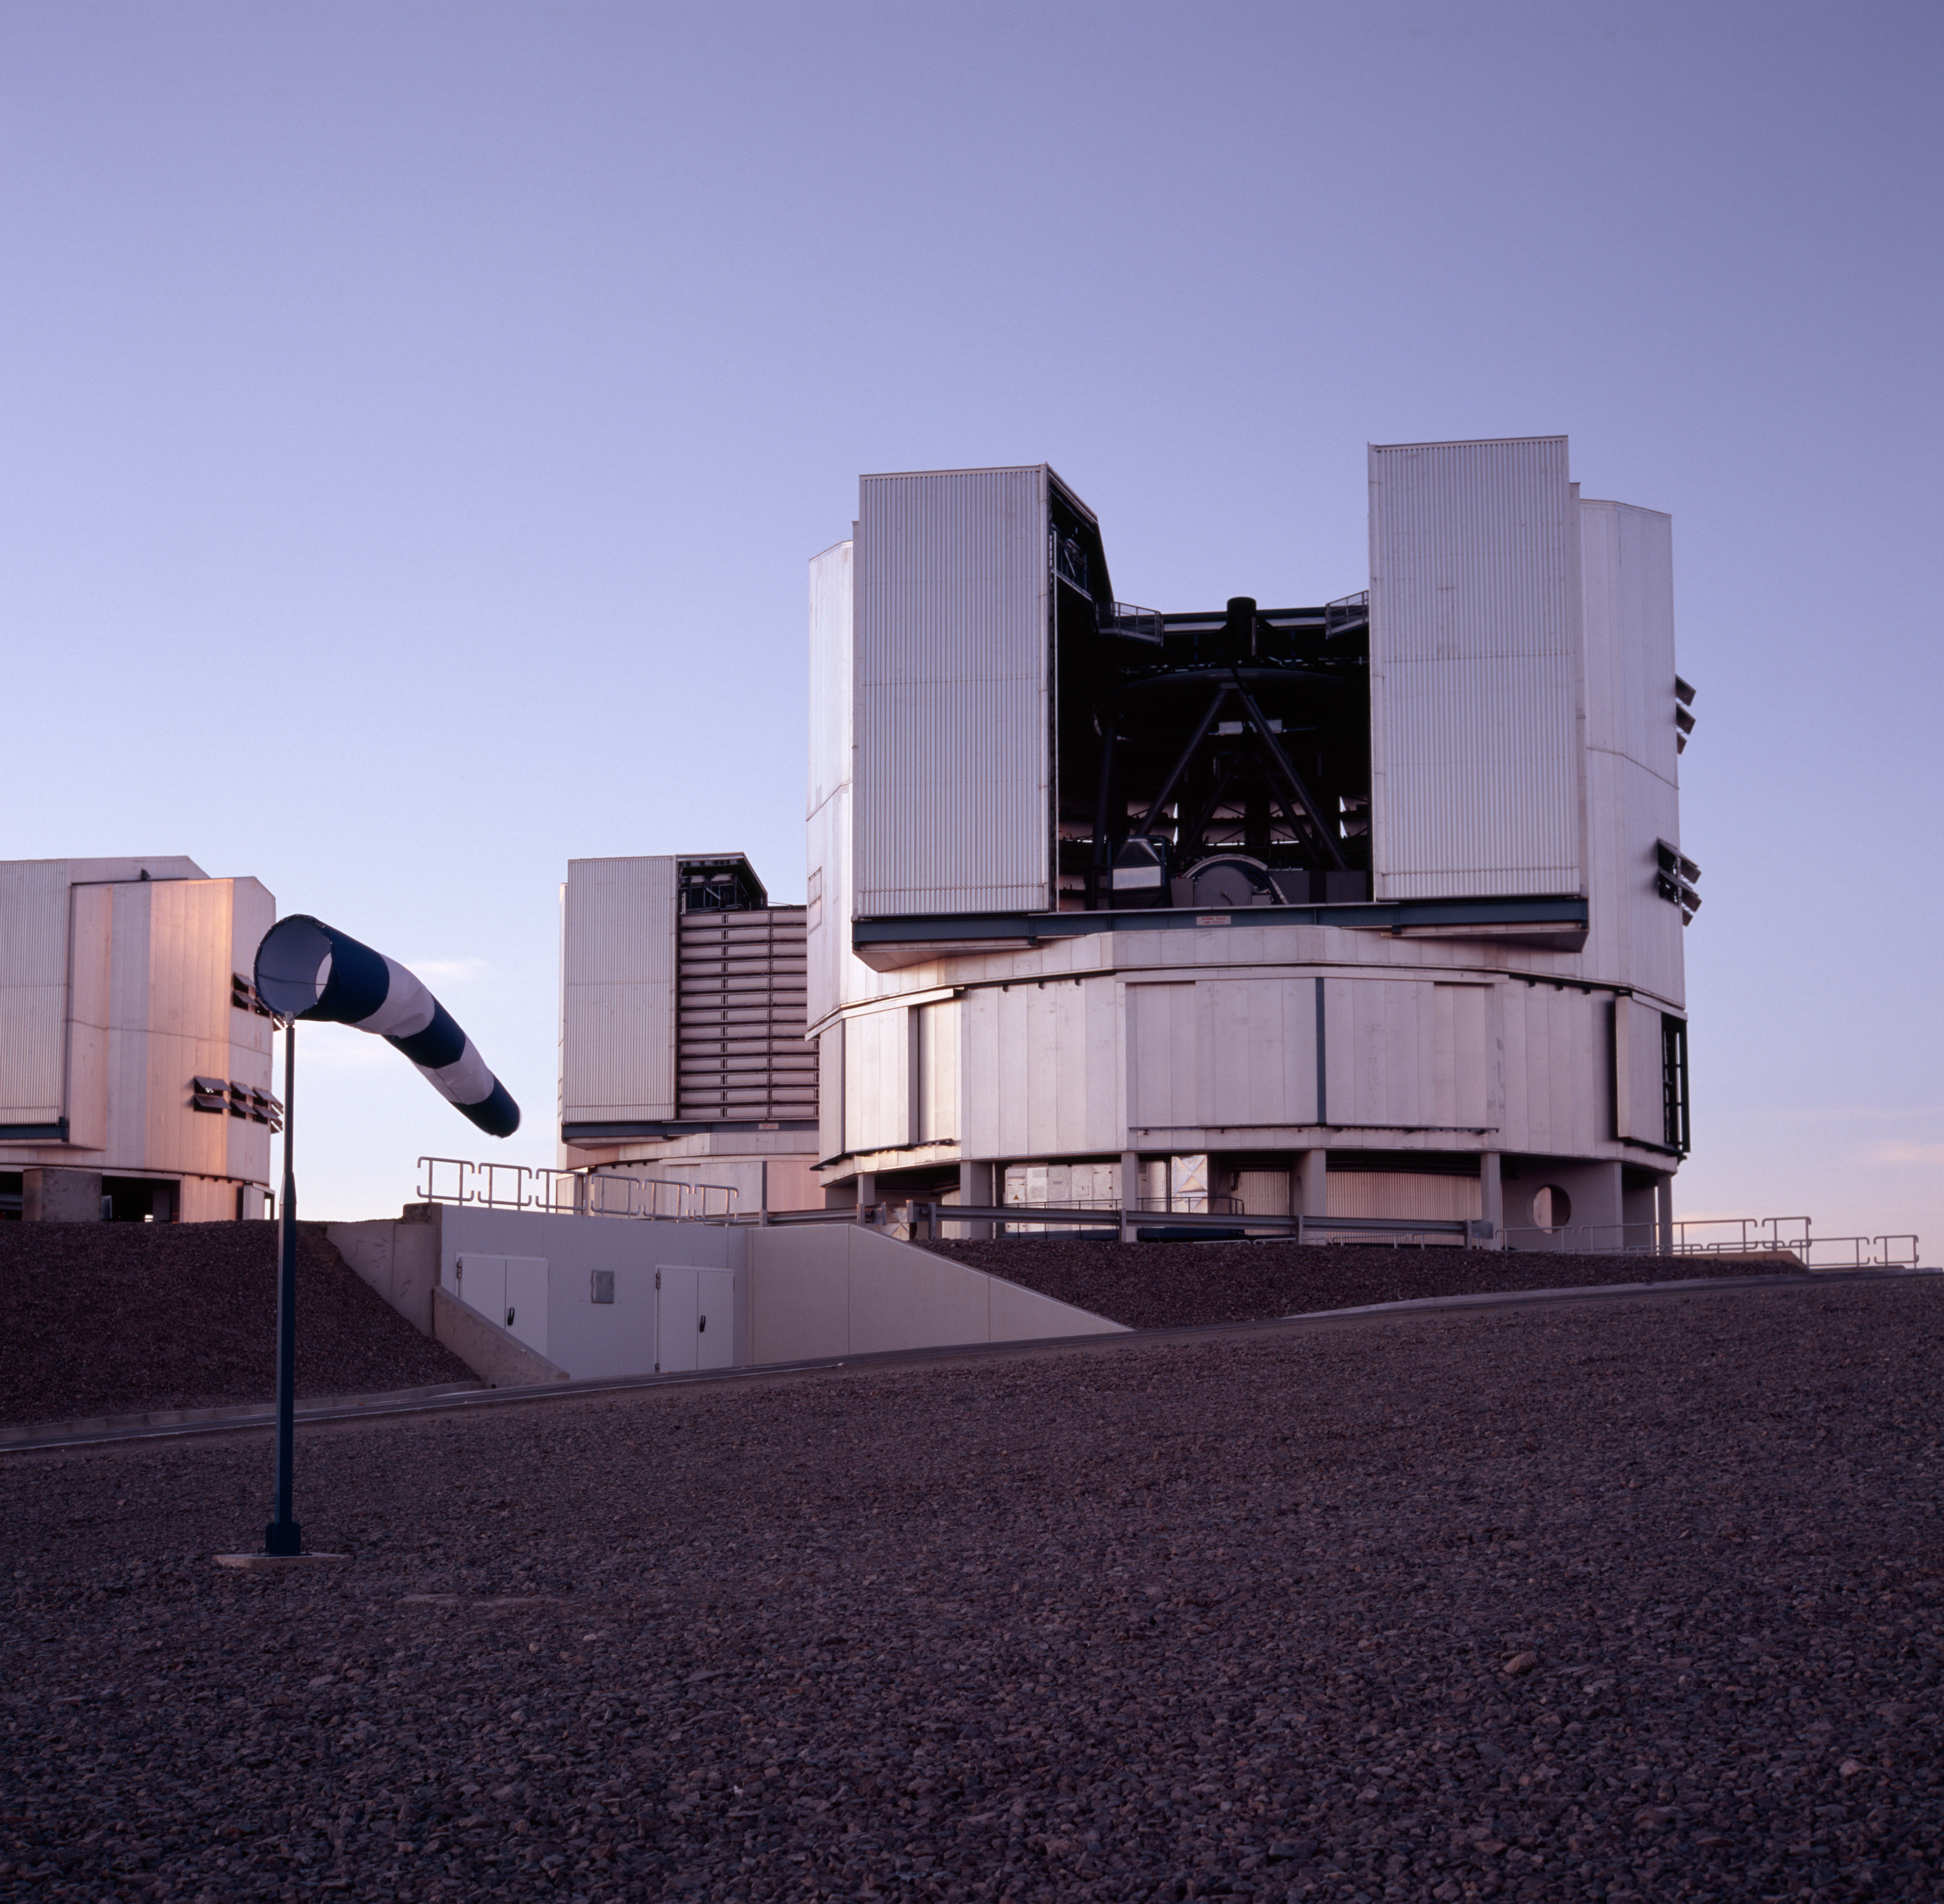

Starting up UT3

Melipal, the third Unit Telescope of the VLT, is ready for observations as the Sun is setting on Paranal.

Credit: ESO